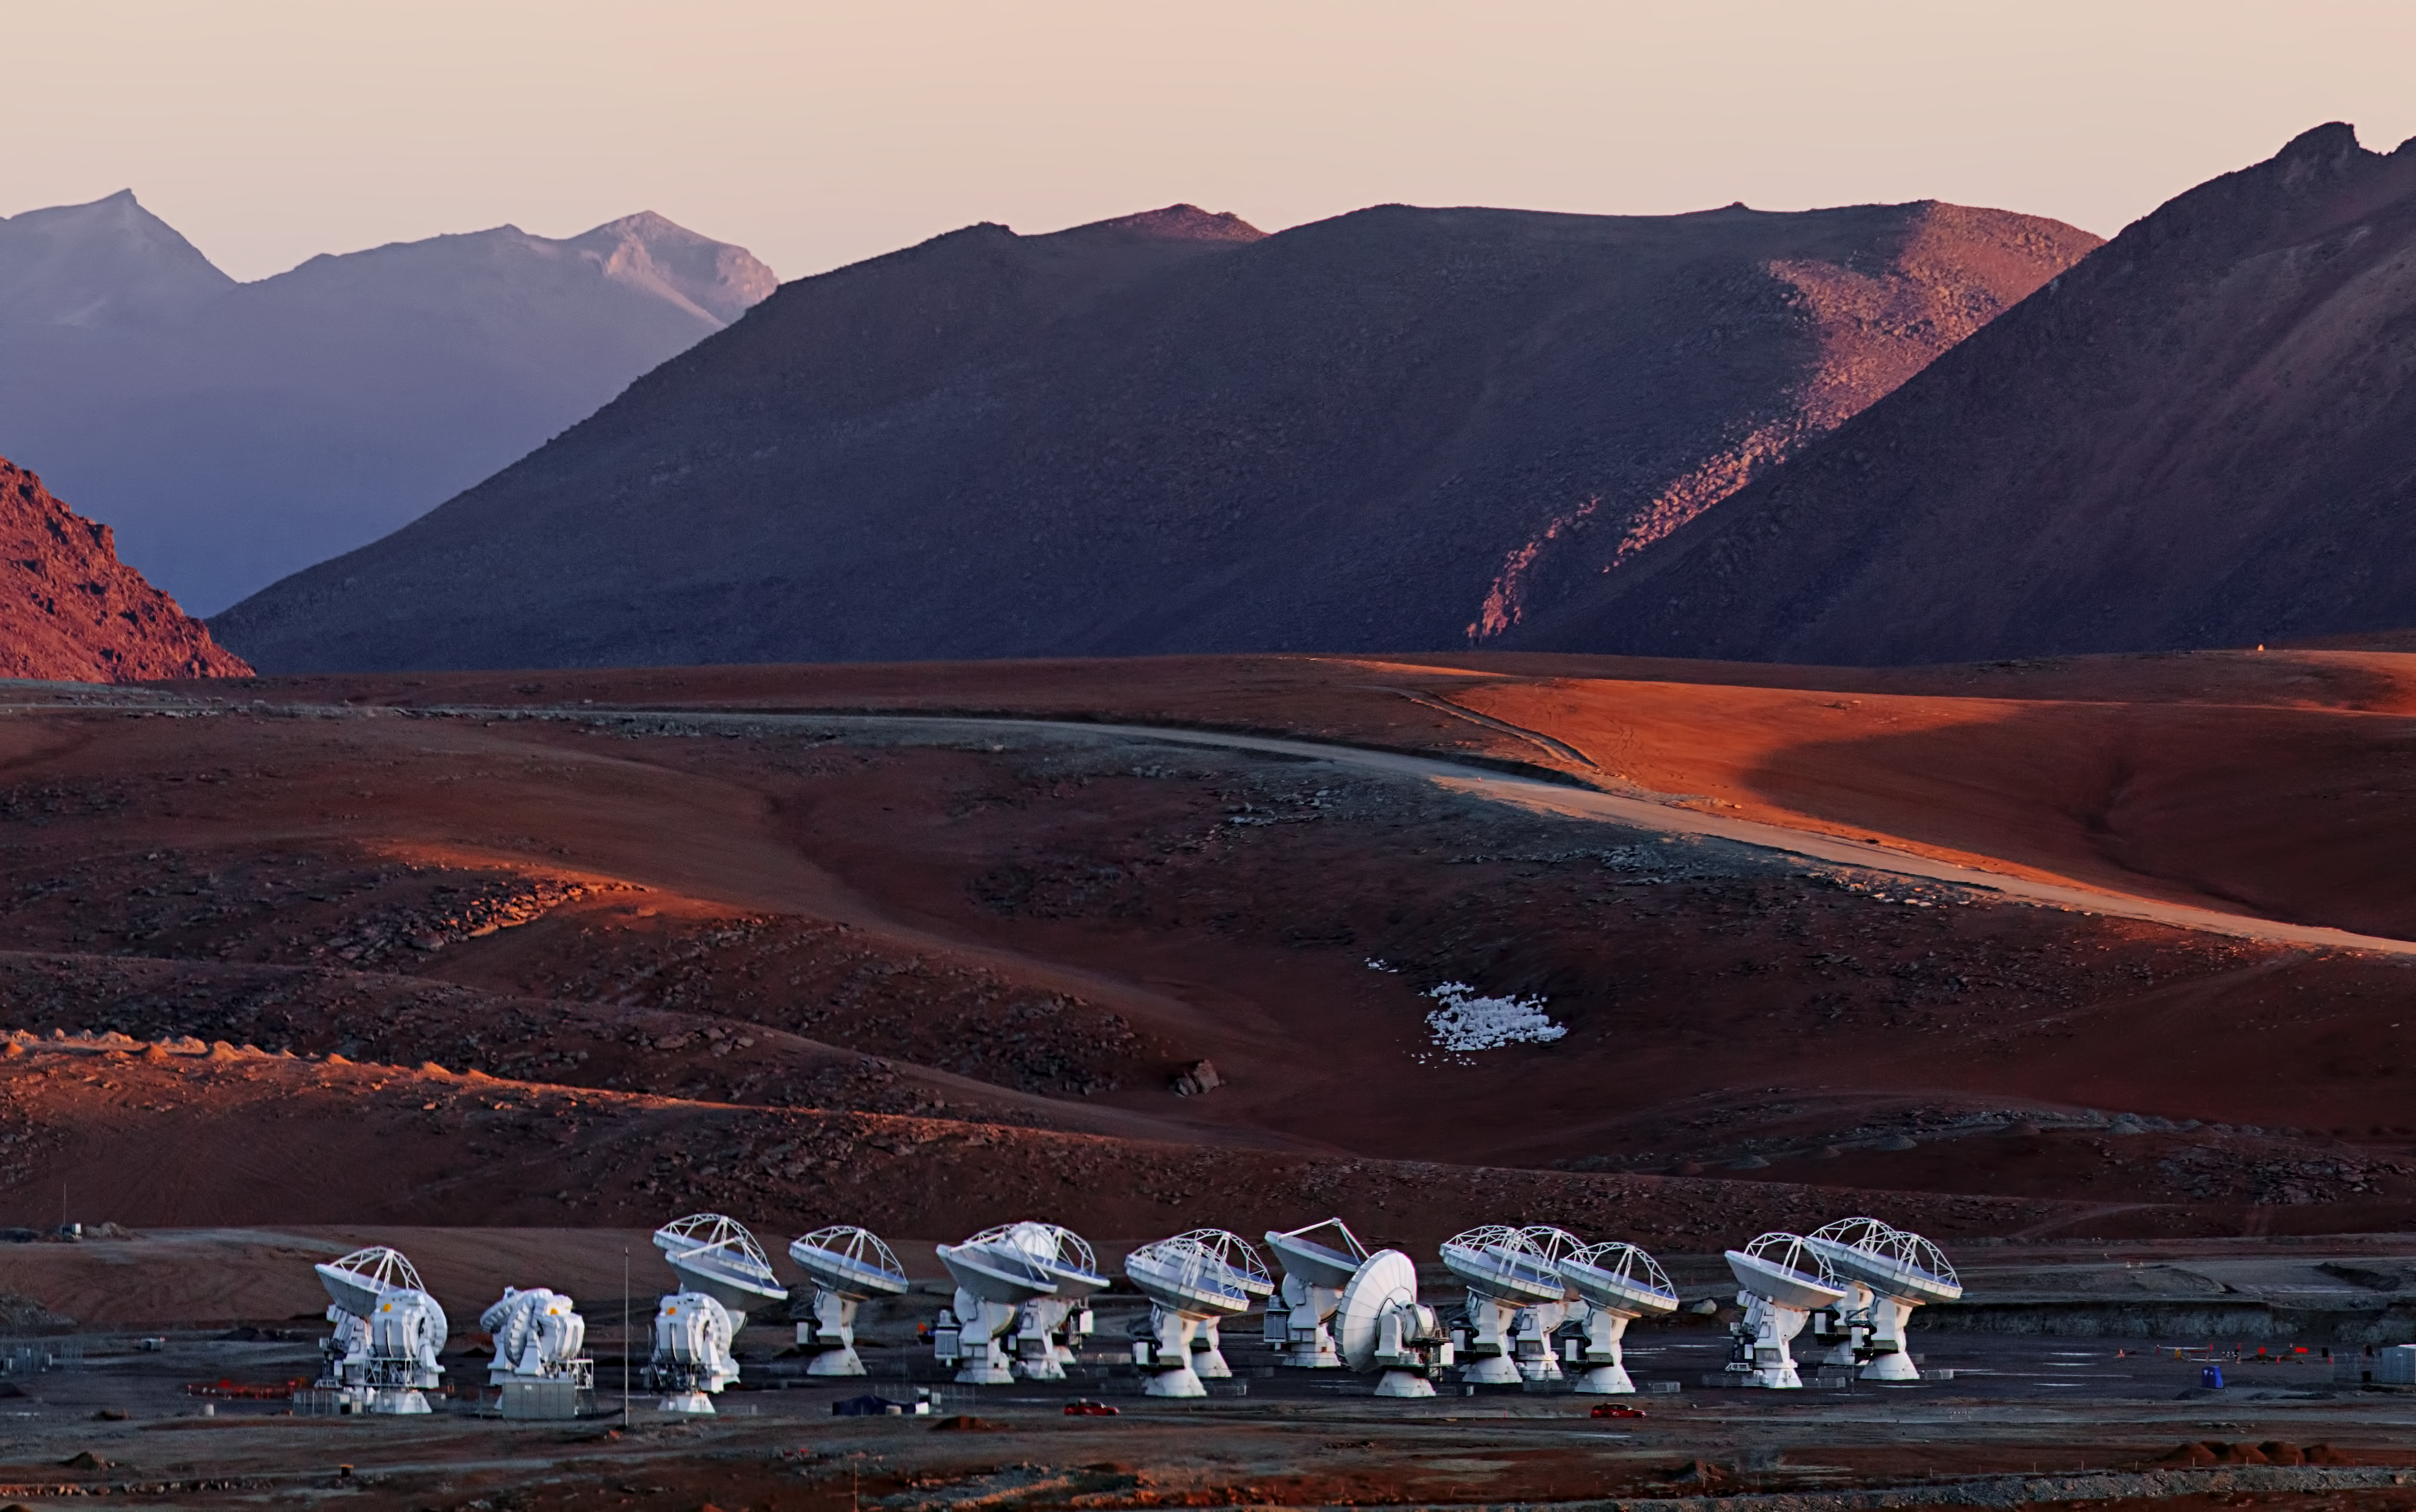

ALMA and Andes

ALMA with the Andes providing a breathtaking backdrop.

Credit: ESO